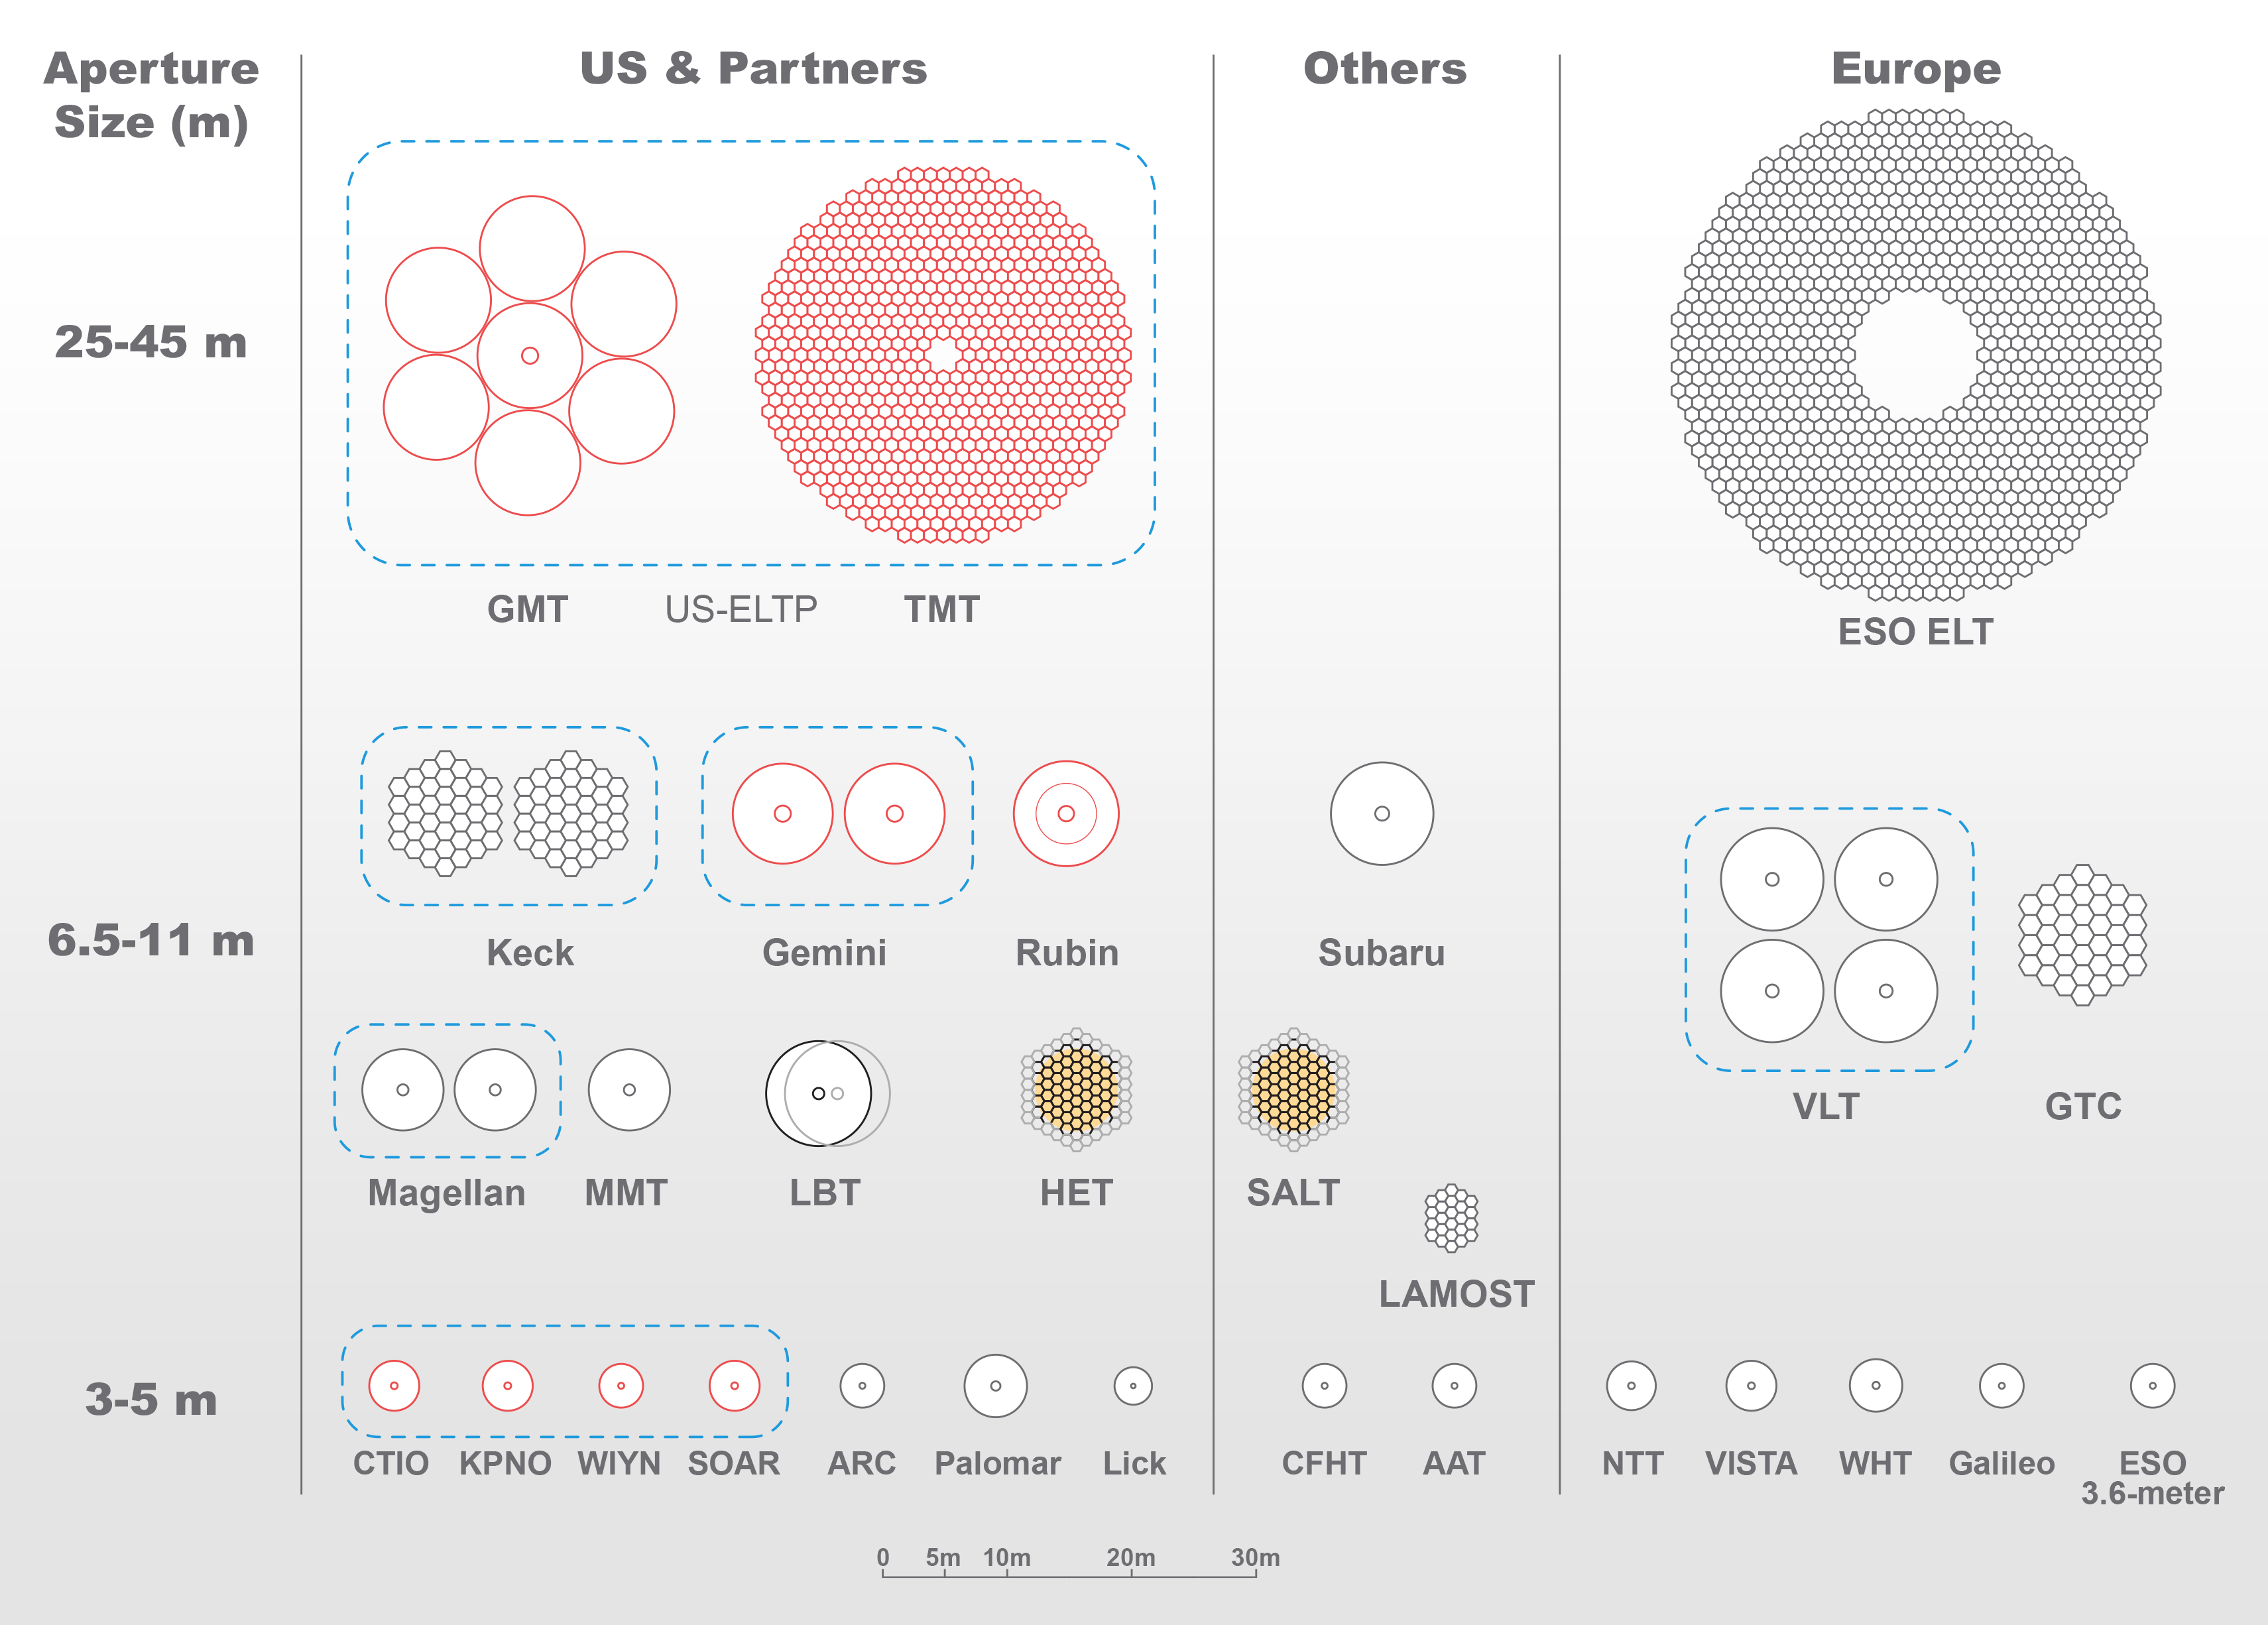

Comparison of optical telescope mirror sizes

Comparison of optical telescope mirror sizes.
Part of the Foundational Diagrams collection.

Credit: NOIRLab